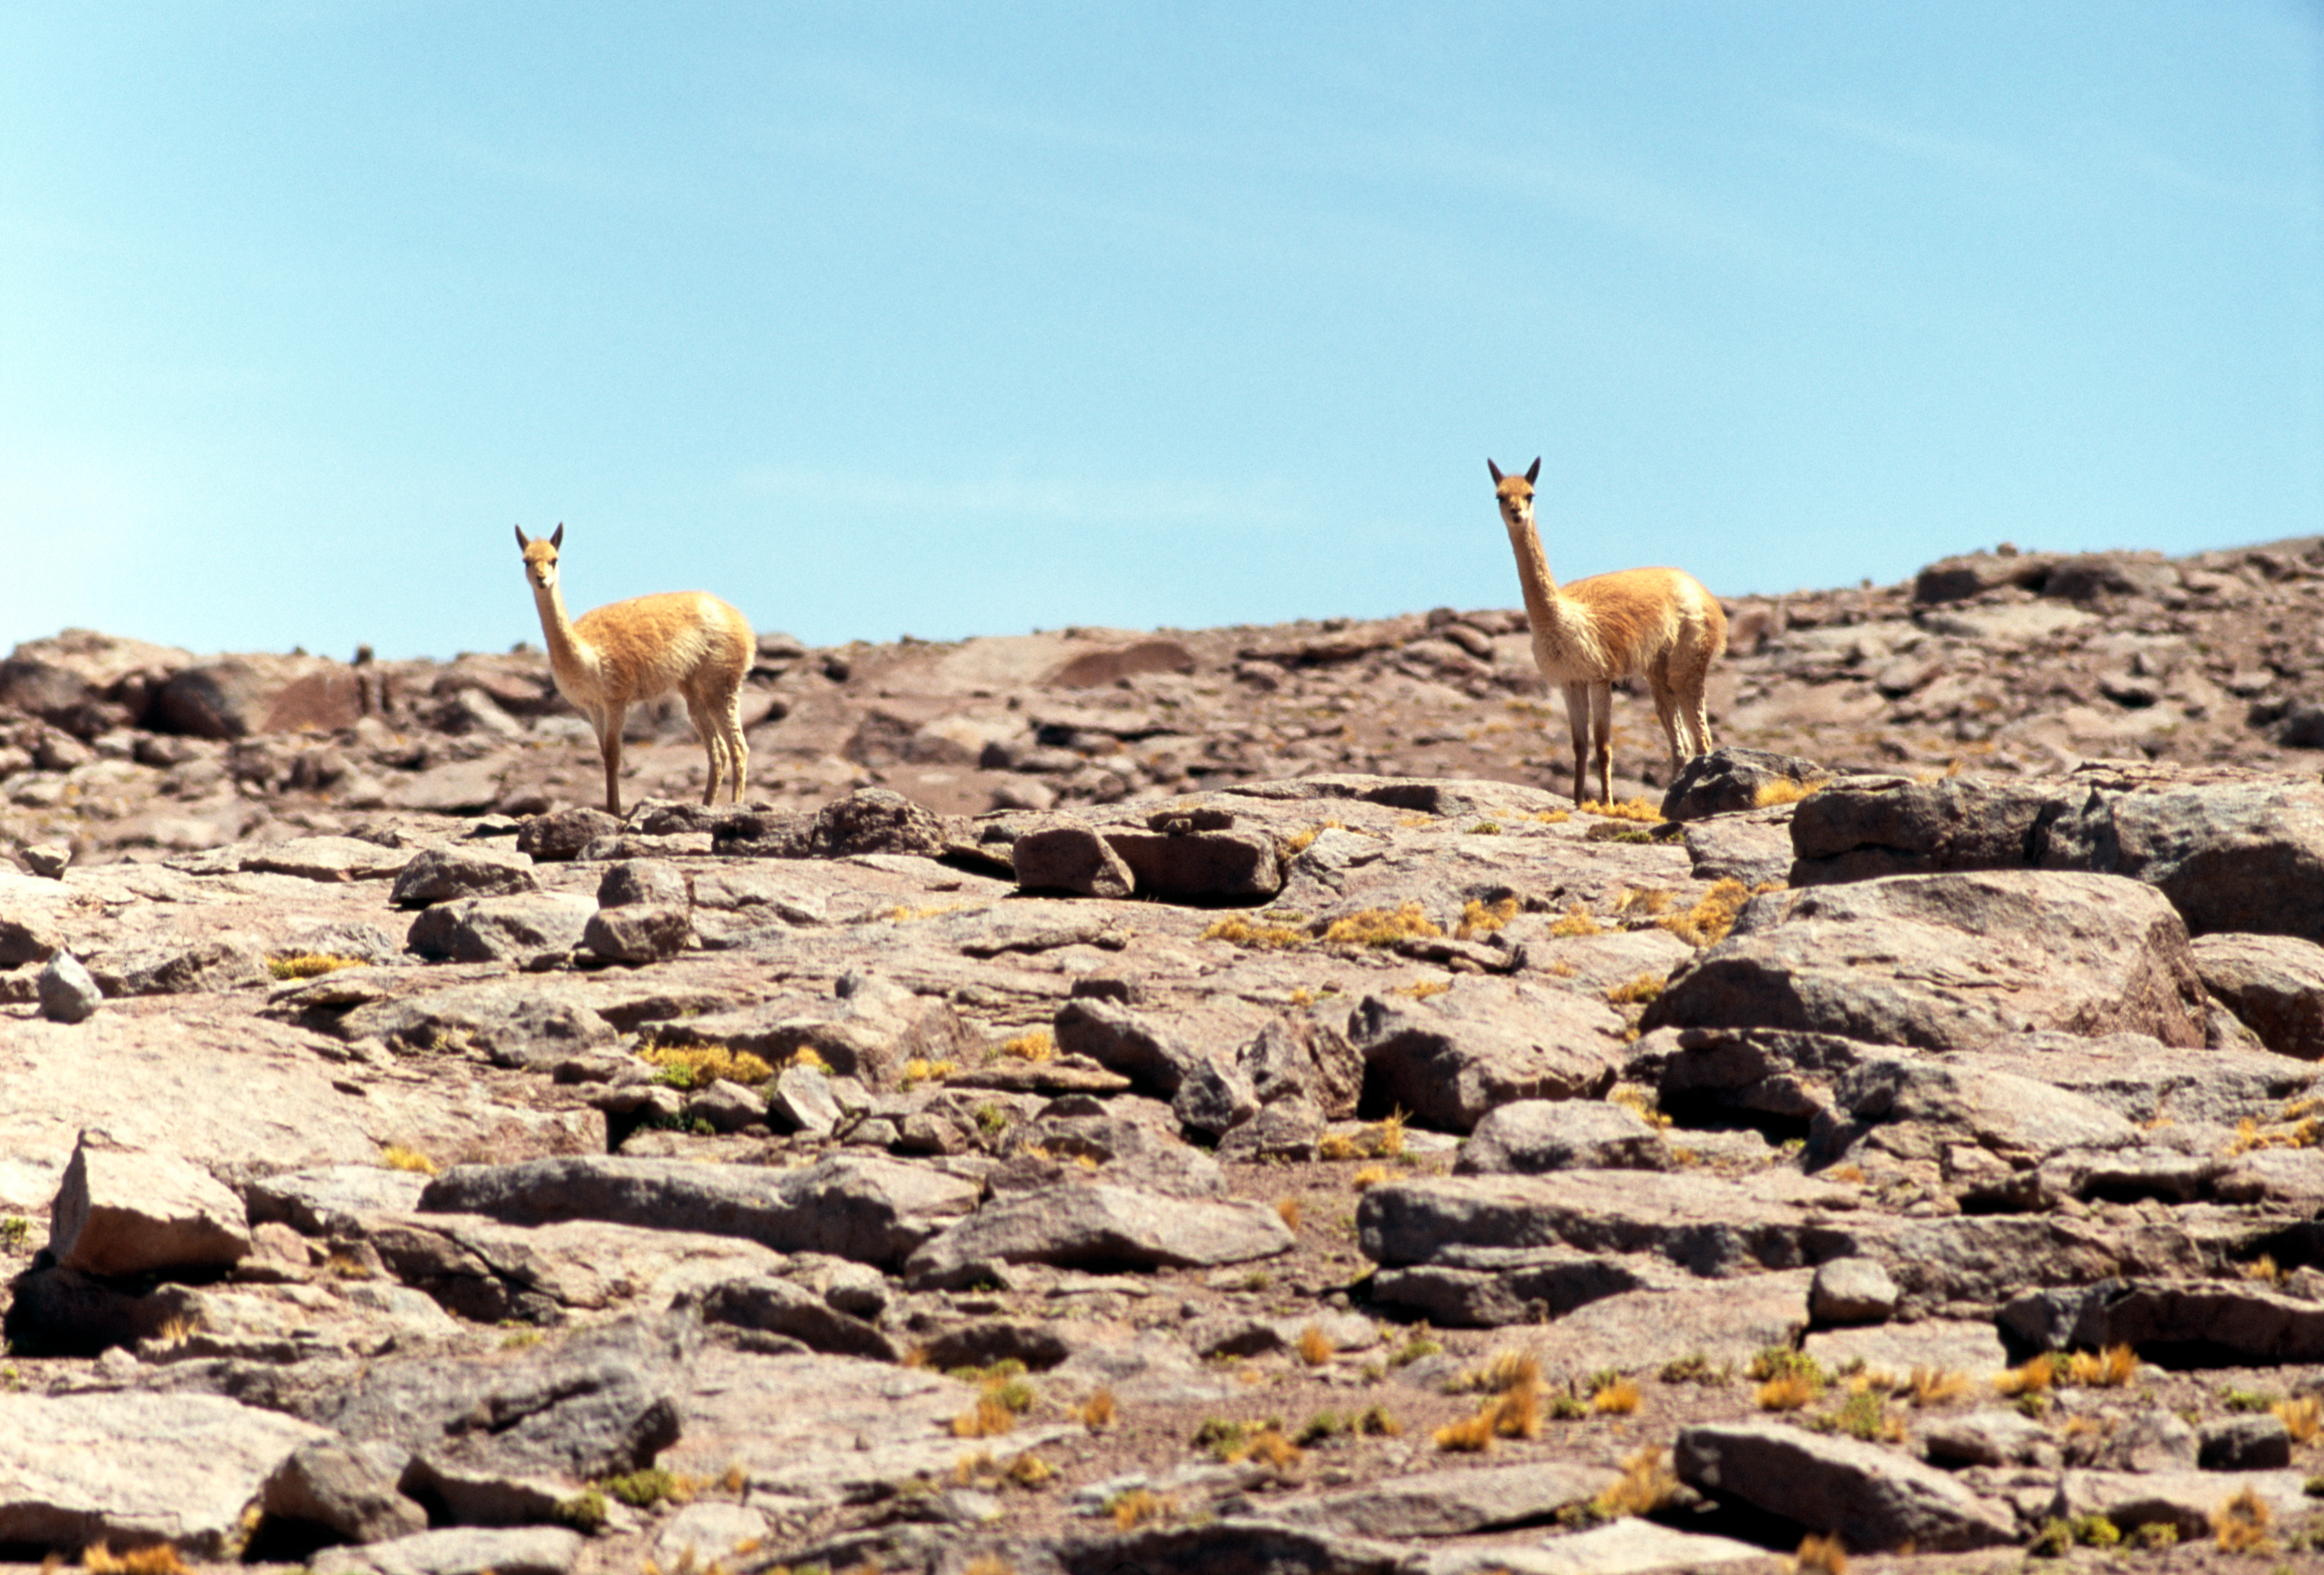

Vicuñas in the desert

Two Vicunas observing the visitors at the high site, at 5,000 m. The image was obtained in December of 2004.

Credit: ESO